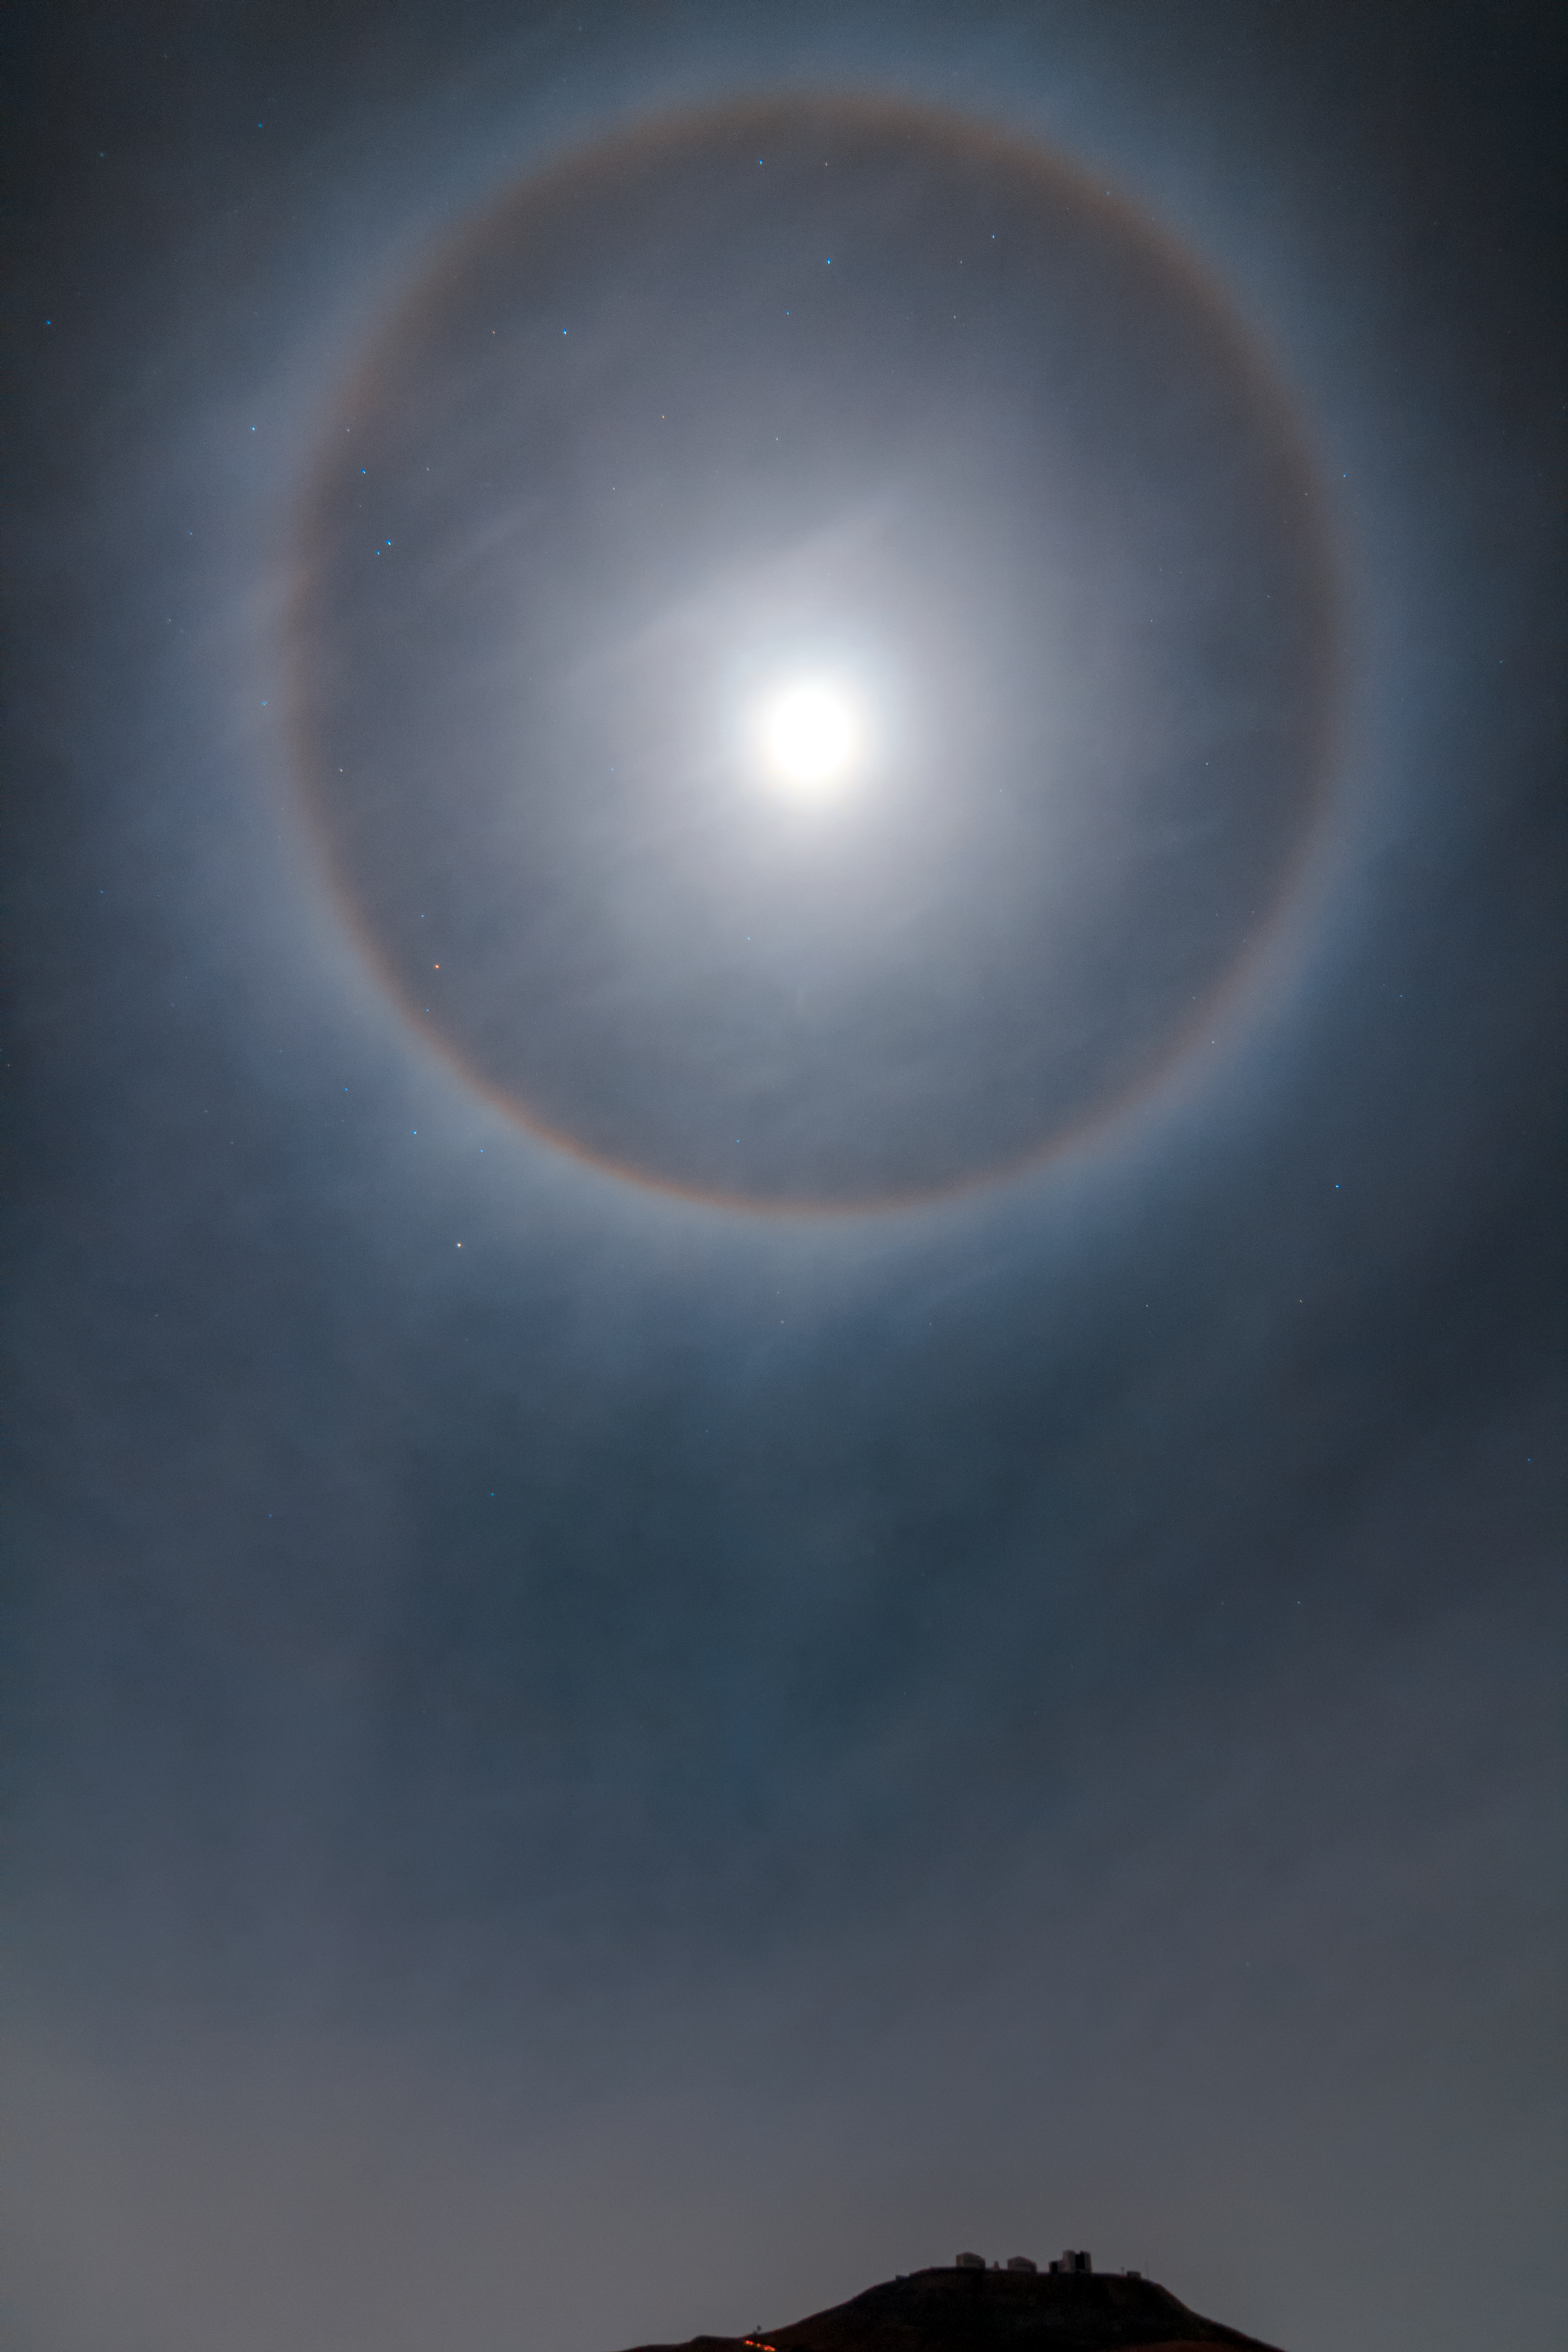

Halo over Paranal

A halo of light appears to encircle the Moon above ESO's Paranal Observatory and the Very Large Telescope (VLT). The phenomena, sometimes called a Winter Halo, is caused by light passing through ice crystals suspended high up in Earth's atmosphere.

Credit: ESO/J. Girard (djulik.com)